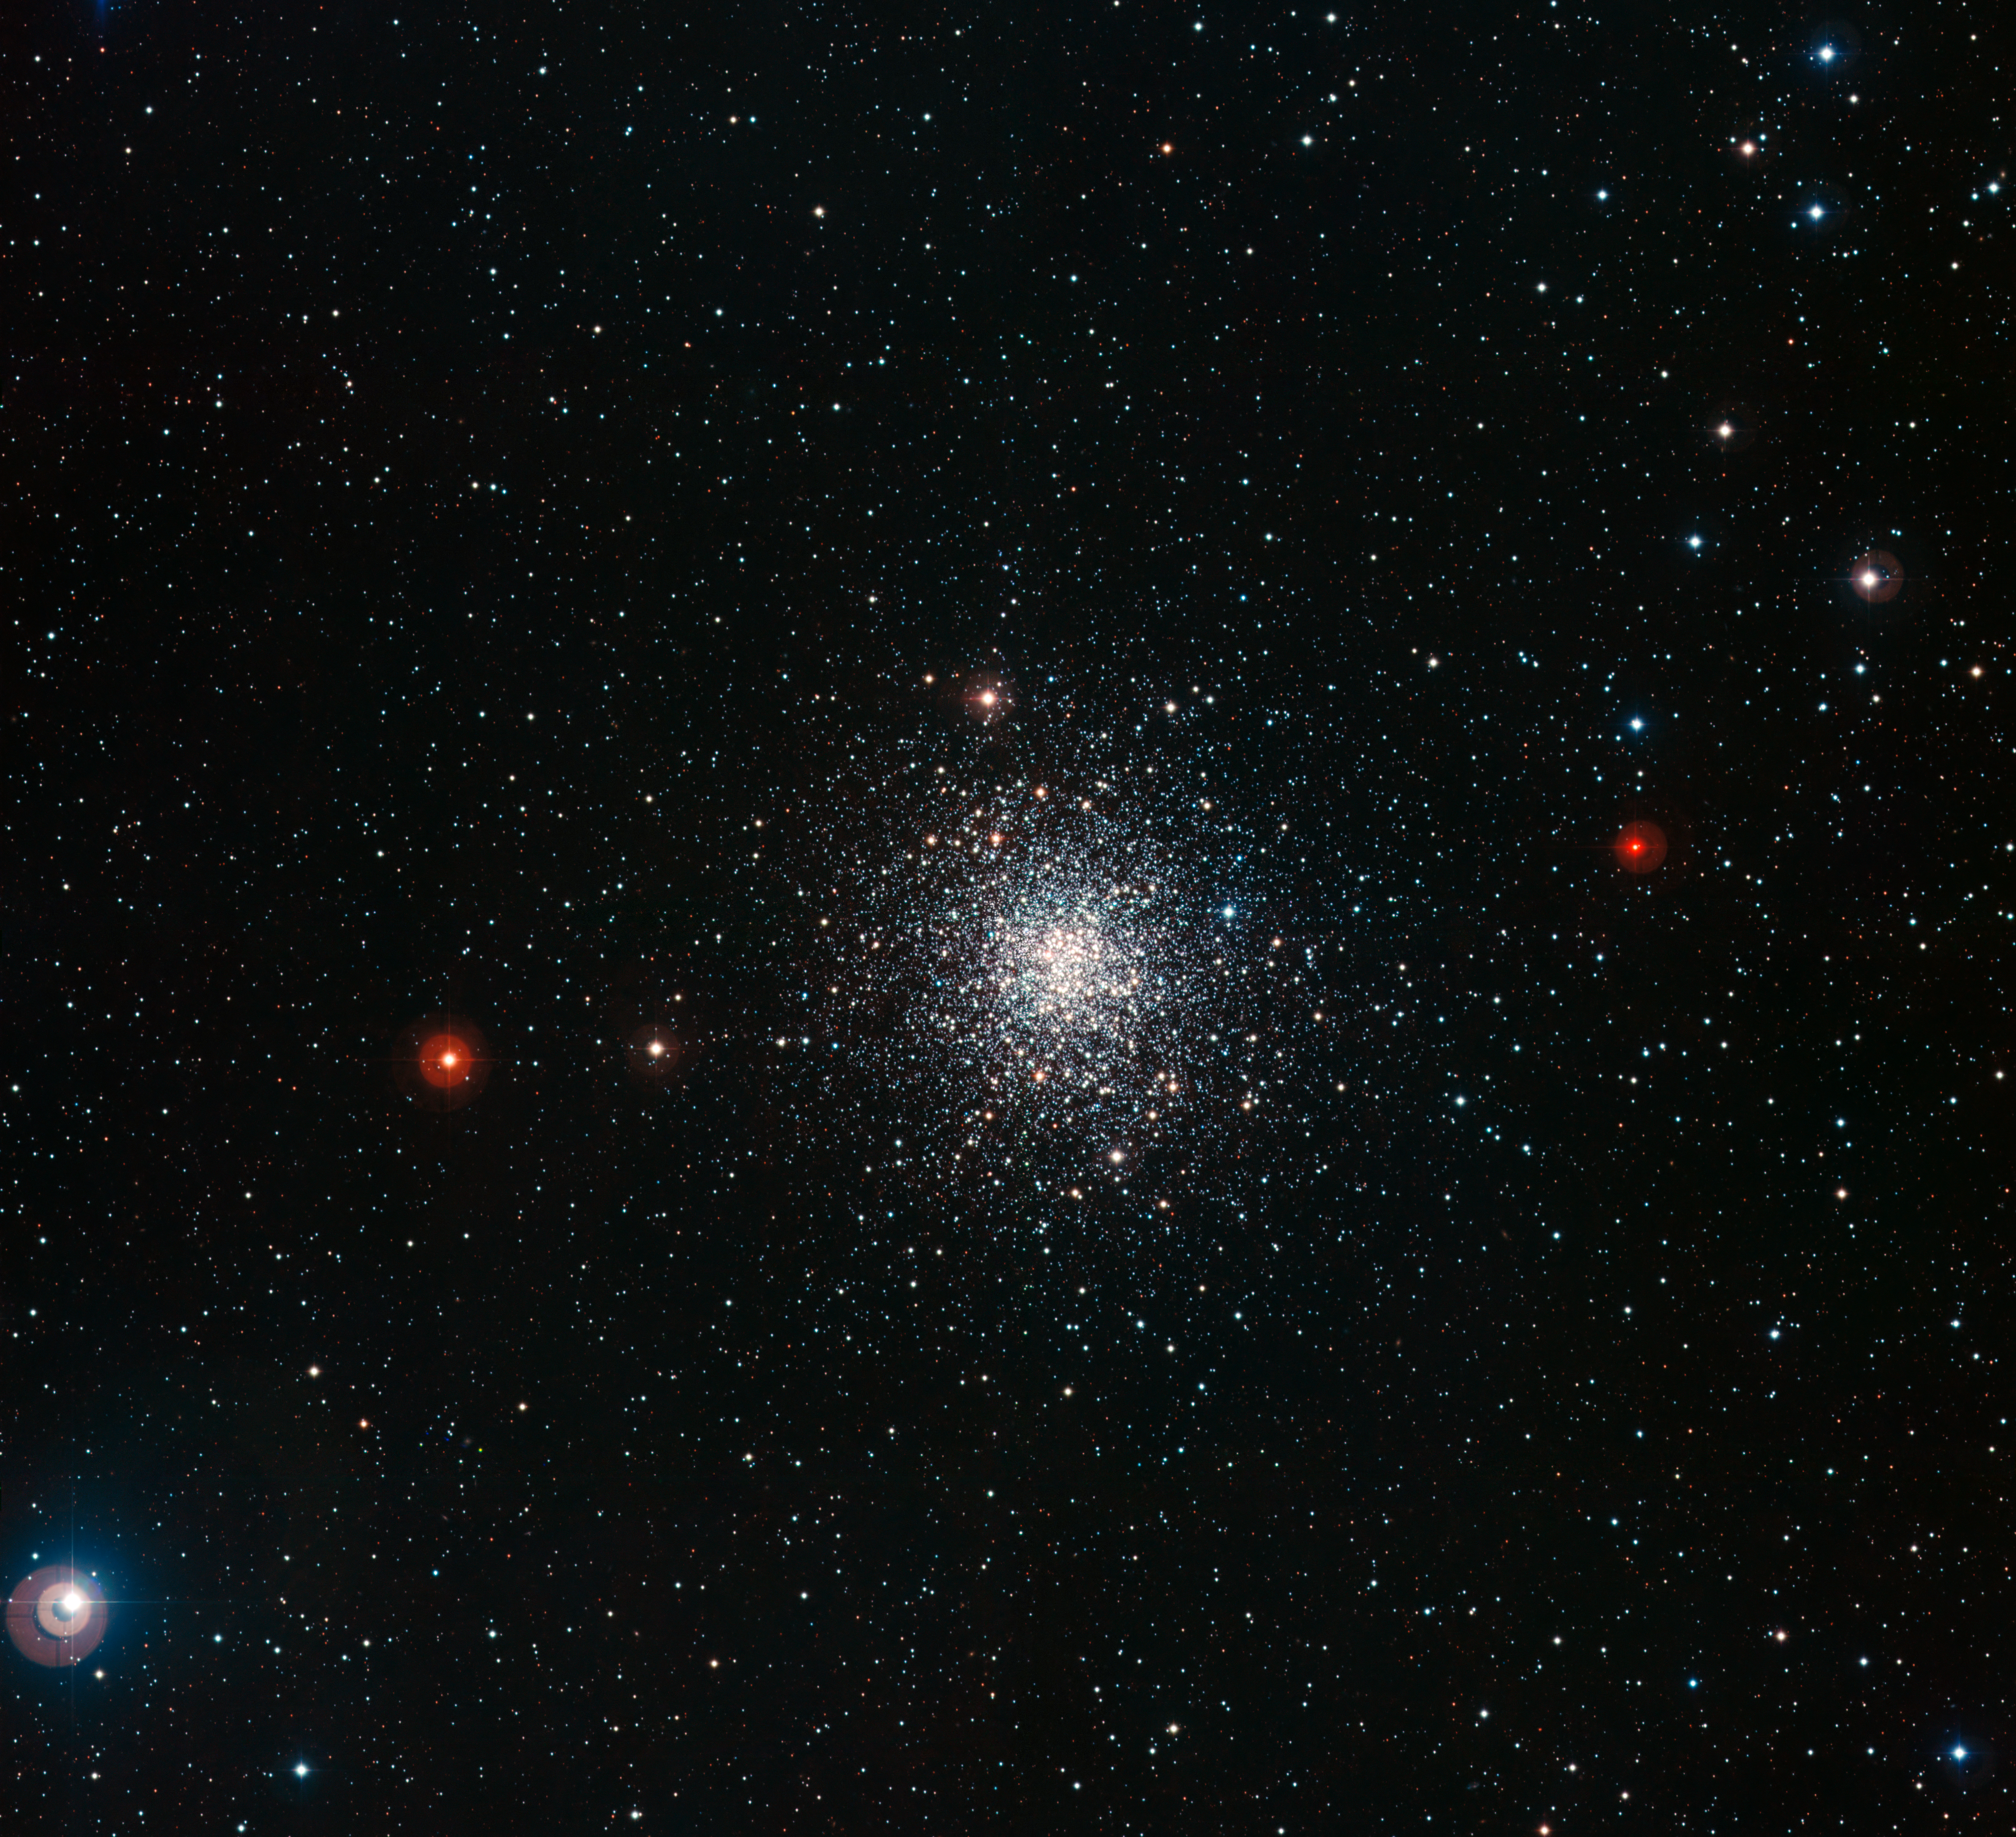

The globular star cluster Messier 107

The globular cluster Messier 107, also known as NGC 6171, is located about 21 000 light-years away in the constellation of Ophiuchus. Messier 107 is about 13 arcminutes across, which corresponds to about 80 light-years at its distance. As is typical of globular clusters, a population of thousands of old stars in Messier 107 is densely concentrated into a volume that is only about twenty times the distance between our Sun and its nearest stellar neighbour, Alpha Centauri, across. This image was created from exposures taken through blue, green and near-infrared filters, using the Wide Field Imager (WFI) on the MPG/ESO 2.2-metre telescope at La Silla Observatory, Chile.

Credit: ESO/ESO Imaging Survey